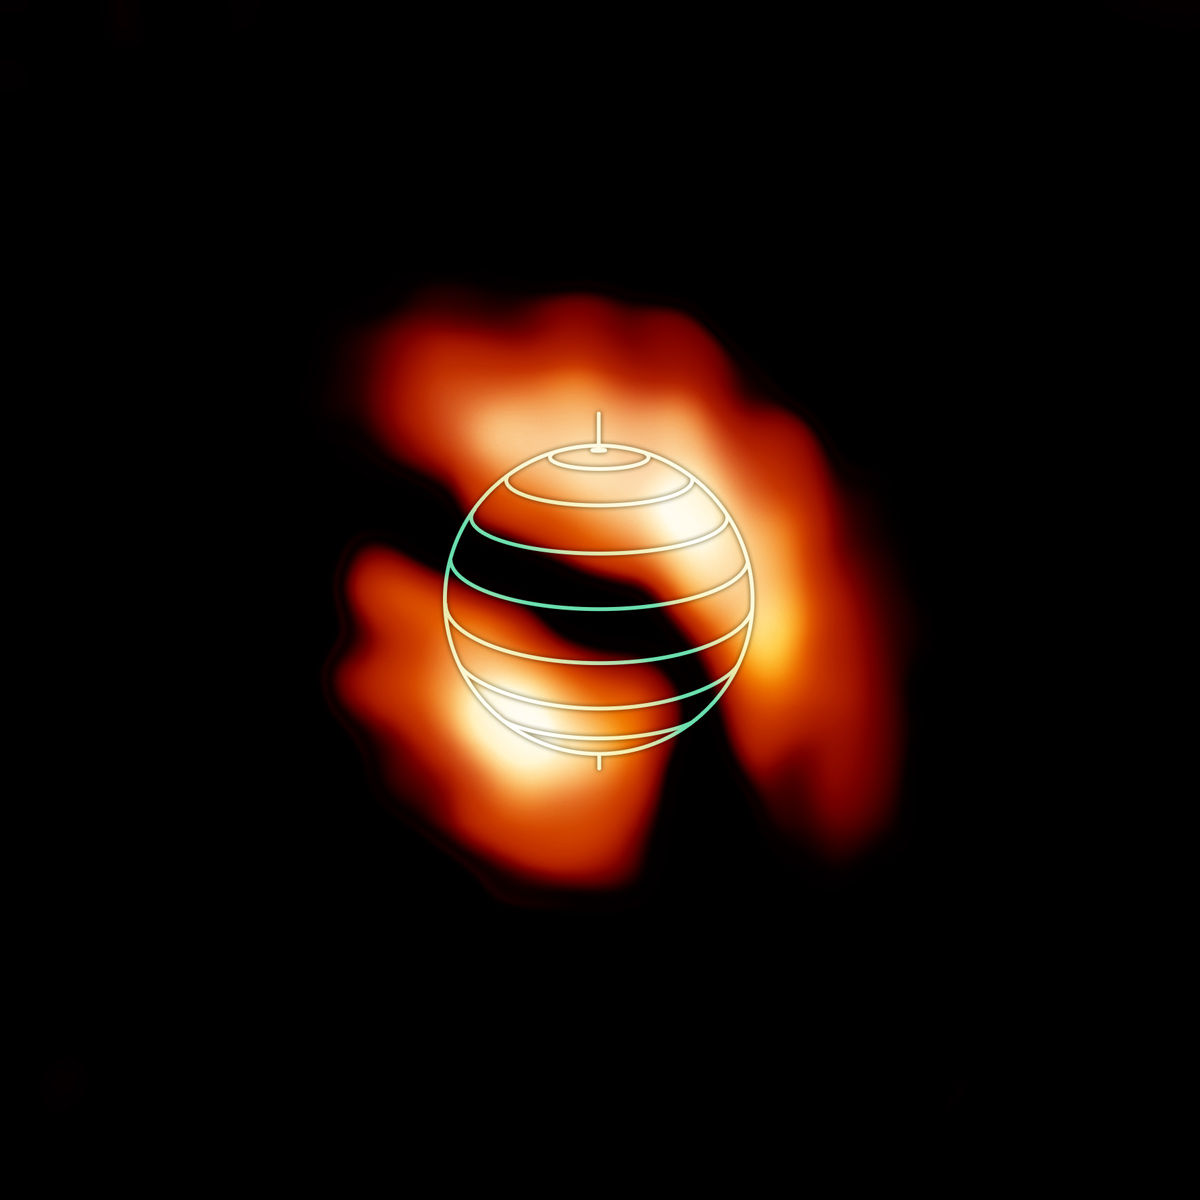

Organic molecule HNC

ALMA image of the distribution of the organic molecule HNC in the upper atmosphere of Saturn’s moon Titan. The denser, brighter concentrations are shown near the moon’s north and south poles. Their shifted, off-axis locations were unexpected and could help researchers better understand Titan’s complex atmospheric processes. The globe outline represents Titan’s orientation at the time of the observations.

Credit: NRAO/AUI/NSF; M. Cordiner (NASA) et at